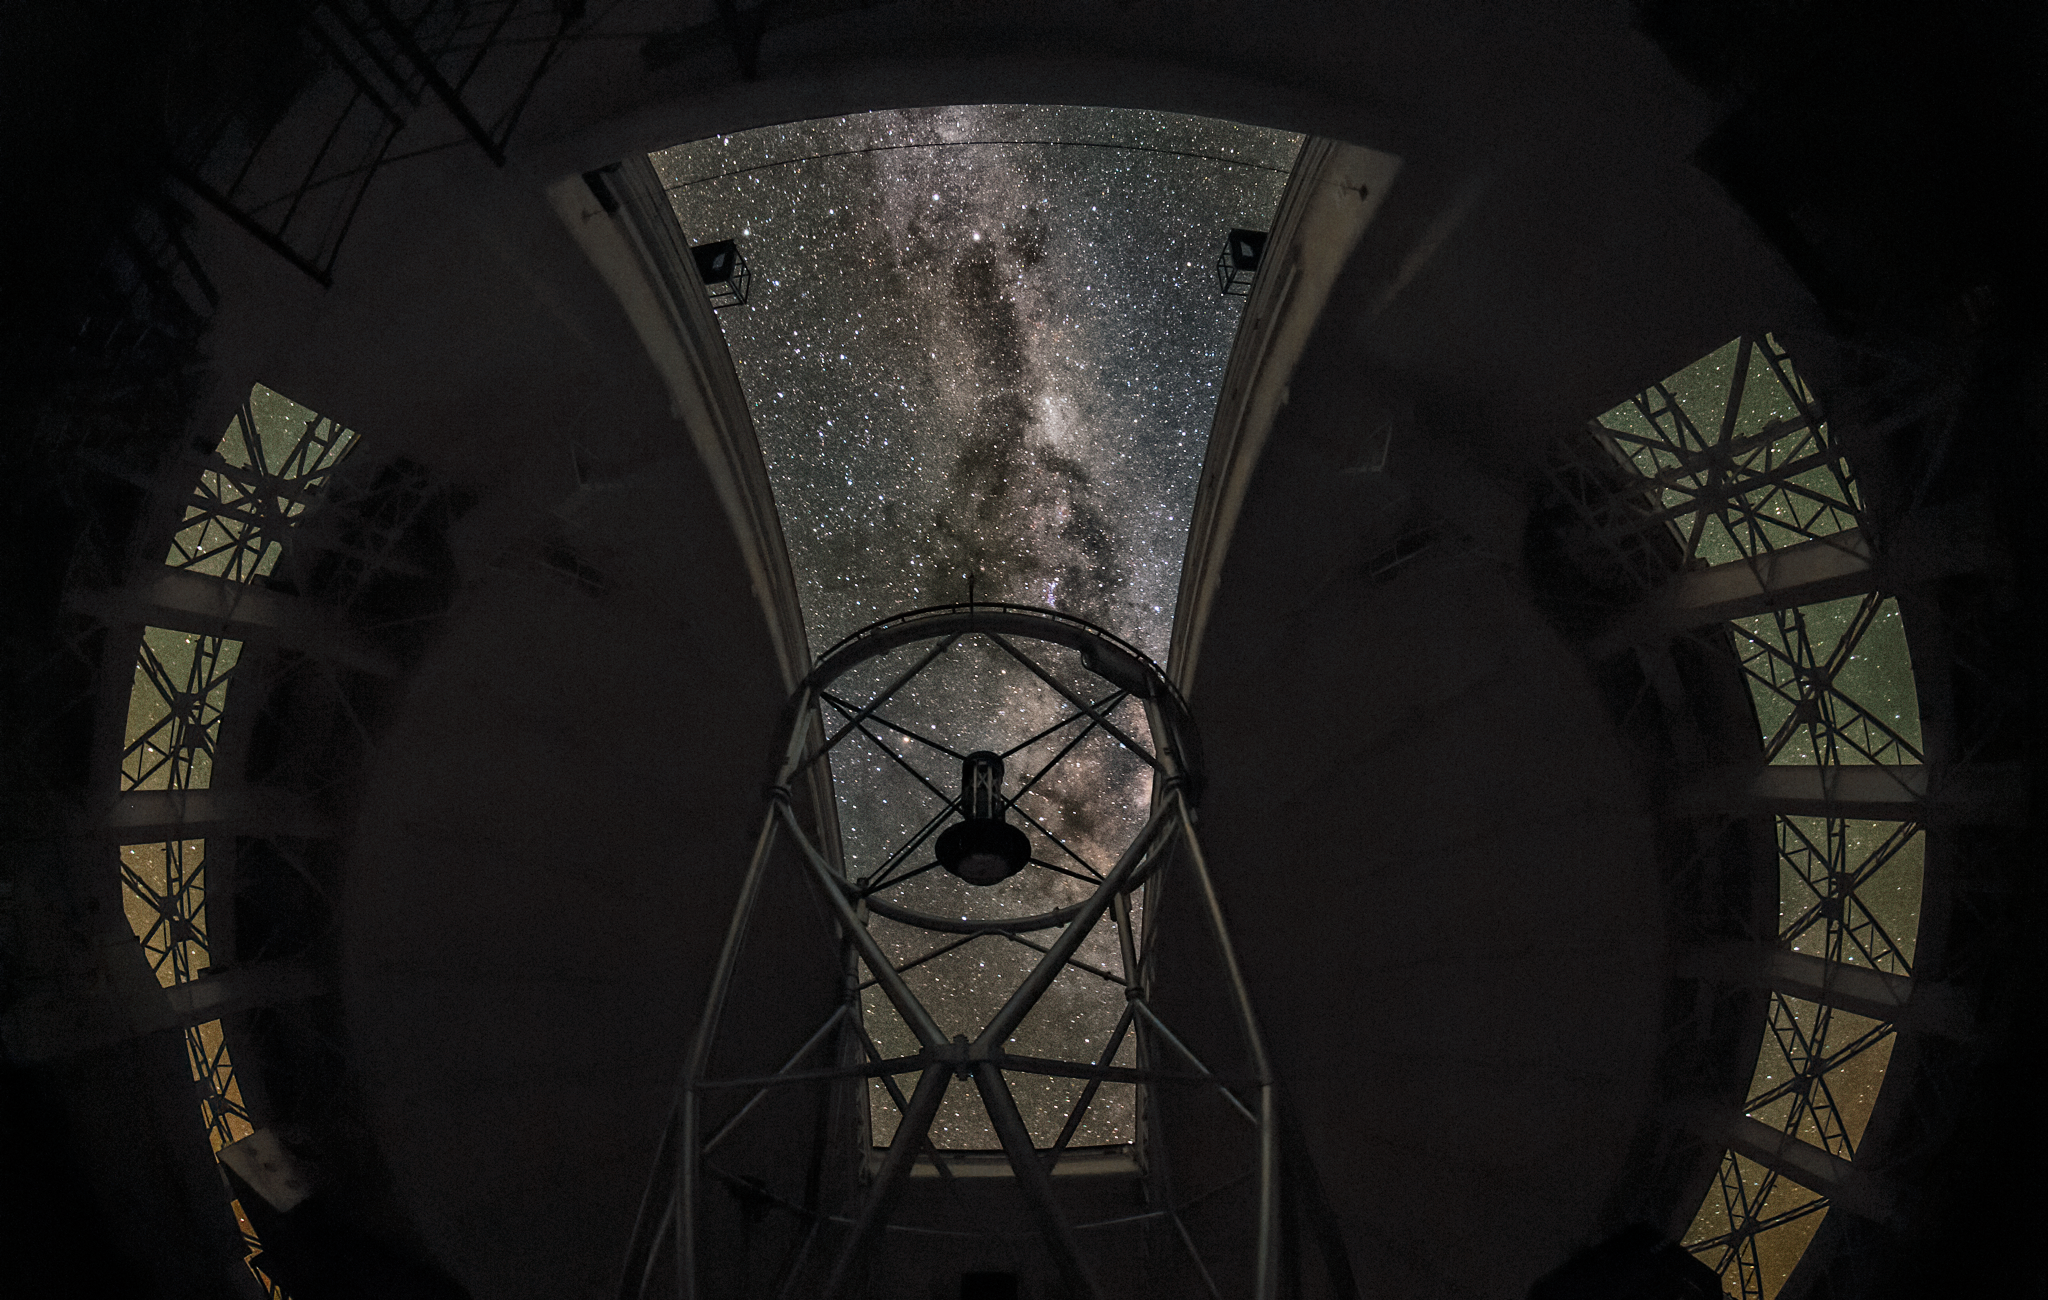

Gemini South Peers Outward

The Gemini South telescope looks out of its dome and towards the stars in this photo. Gemini South is part of the International Gemini Observatory, a program of NSF NOIRLab.

Credit: NOIRLab/AURA/NSF/J. Fuentes